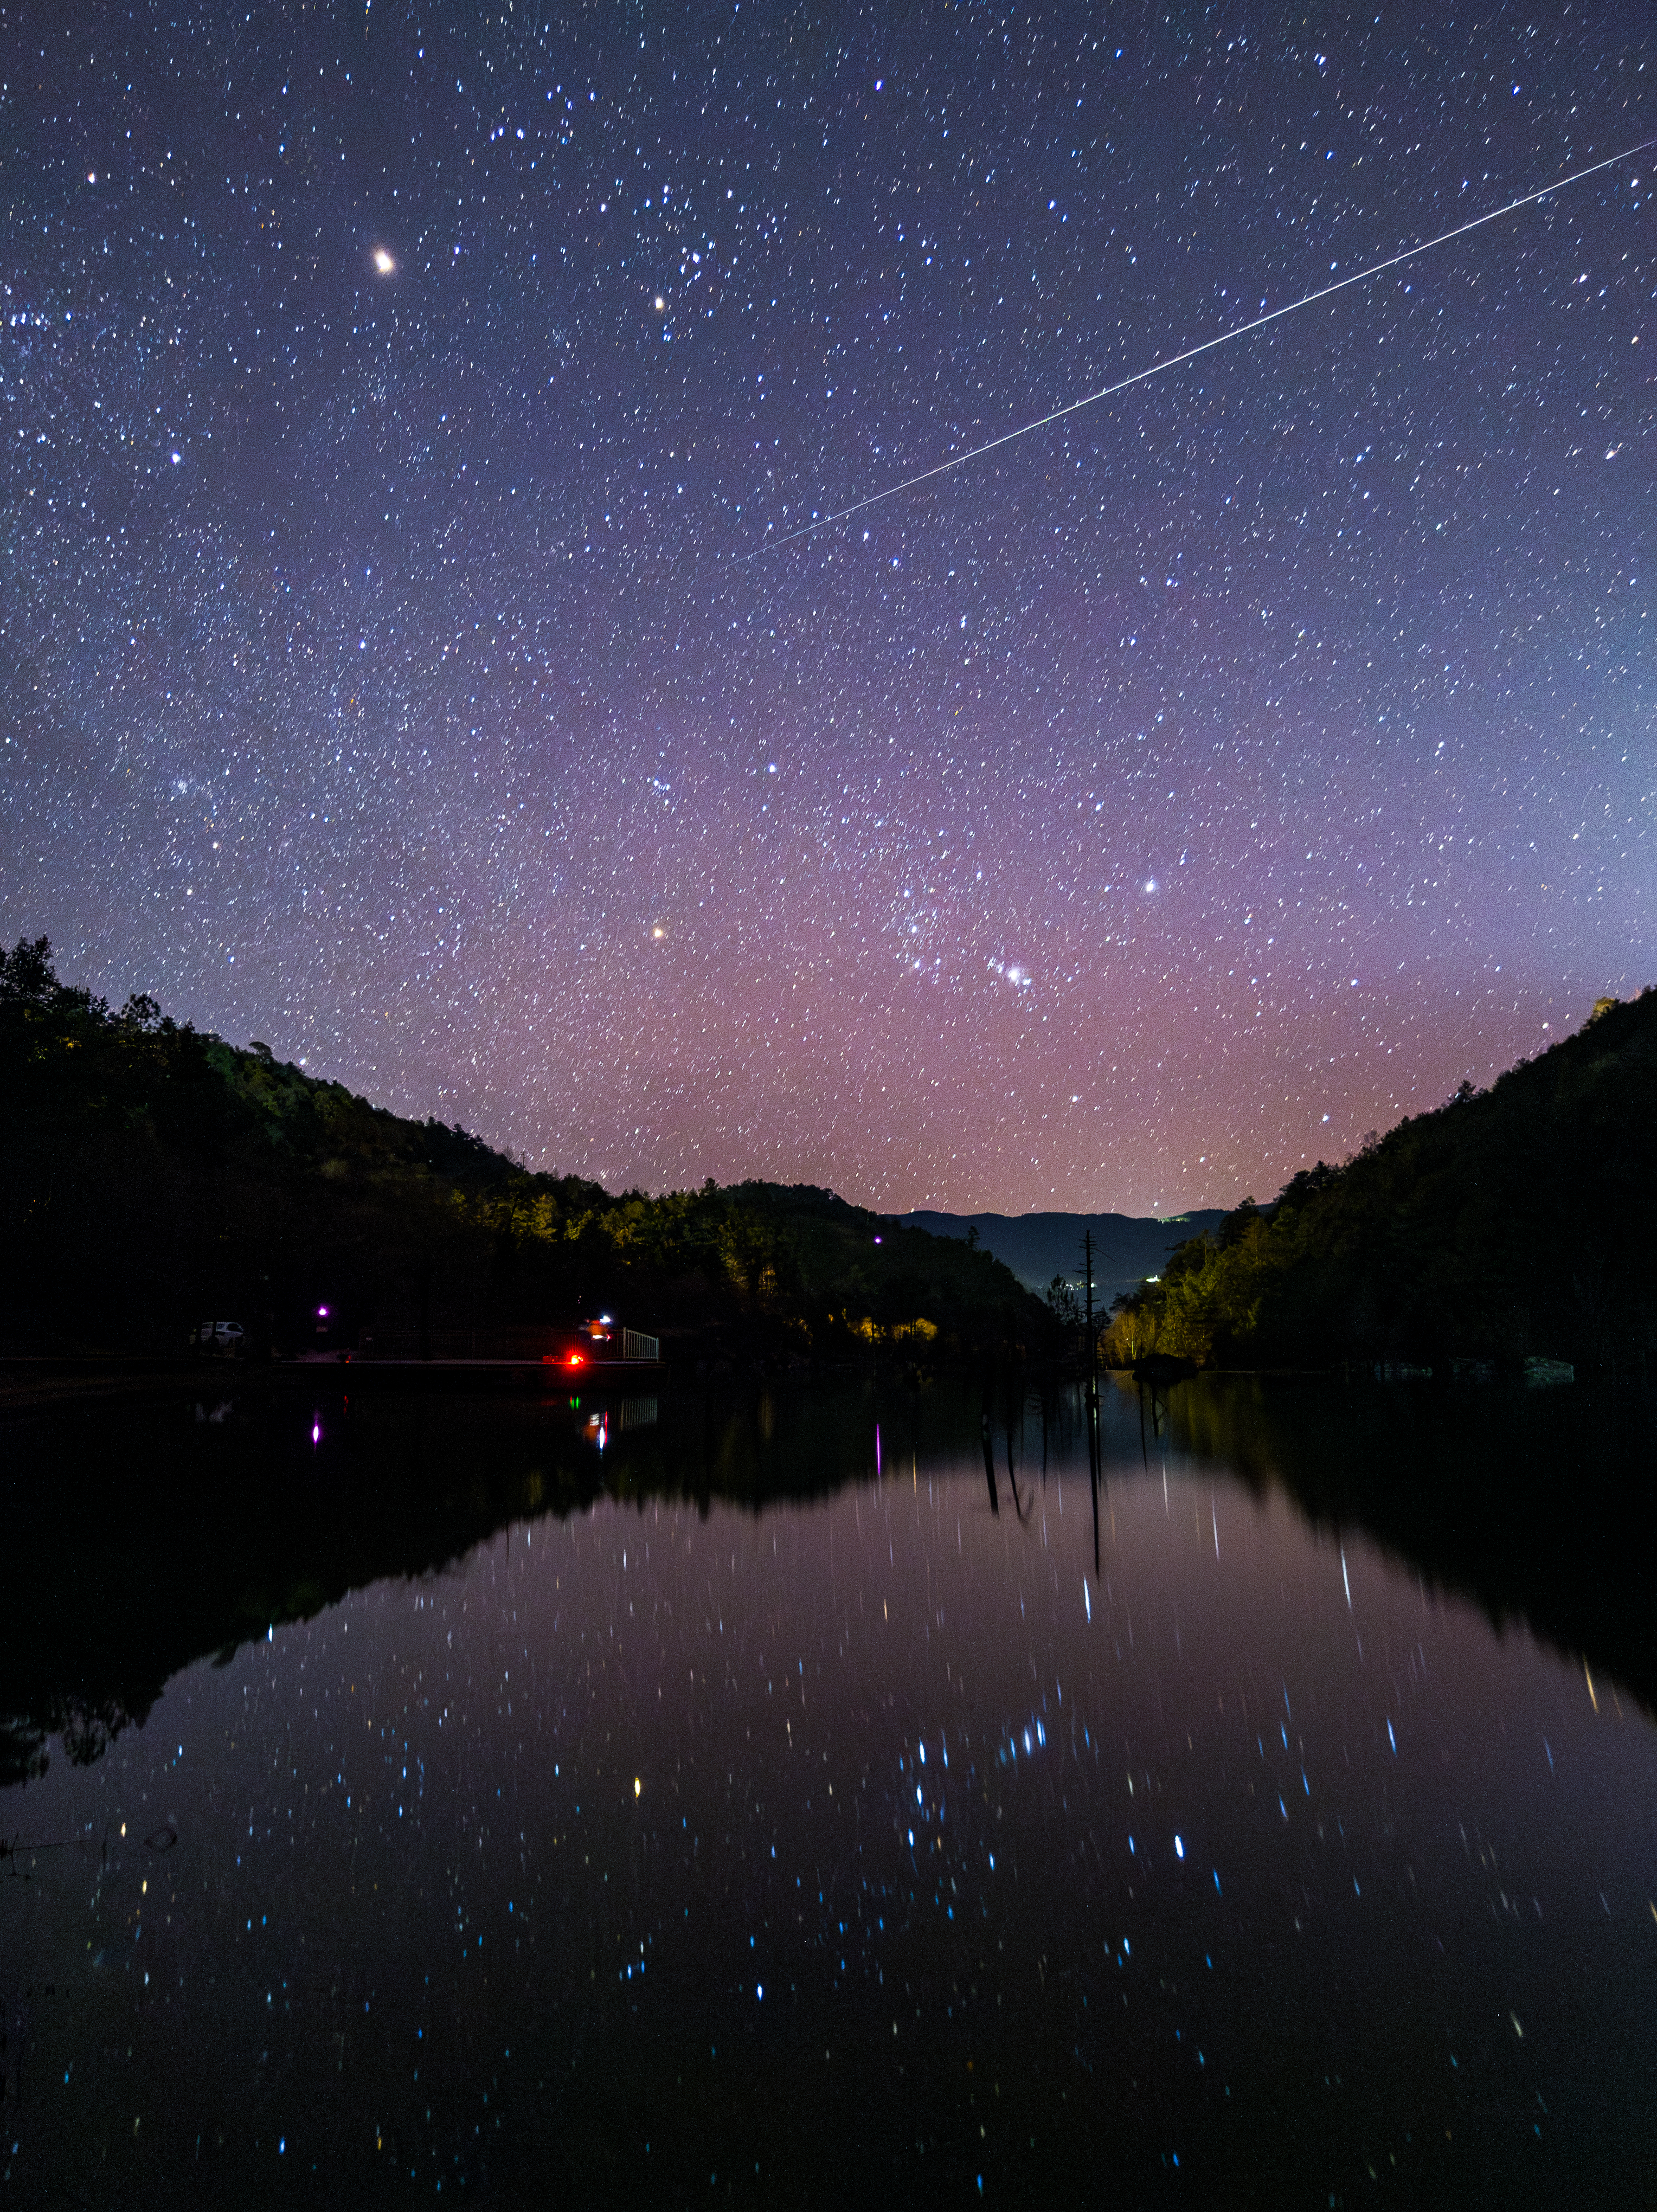

The Geminid Fireball

Photographer: Jianfeng Dai
Country: China

On 13 December 2022, a Geminid meteor illuminated the sky above Blue Moon Valley in Yunnan, China, casting a breathtaking display against the serene backdrop of the Jade Dragon Snow Mountain. This image that captured the moment receives an honourable mention in the category of Still images taken exclusively with smartphones/mobile devices. Renowned for their dazzling brightness and vivid hues, the Geminids are among the most vibrant meteor showers, originating from the asteroid 3200 Phaethon. Each year, as our planet traverses Phaethon’s debris trail, fragments of dust and rock vaporise in the atmosphere, creating the stunning phenomenon of the Geminid meteor shower. In this stunning night sky image, the twin stars of Gemini (Castor and Pollux) are obscured by the silhouetted trees on the left. Mirrored in the calm waters are the stars that make up the constellation Orion, which can be seen rising towards the bottom-centre of the image, while radiant Mars retains its brilliance as the foremost celestial beacon in the scene, all before the moonrise takes over.

Also see image in Zenodo: https://doi.org/10.5281/zenodo.10359628

Credit: Jianfeng Dai/IAU OAE (CC BY 4.0)